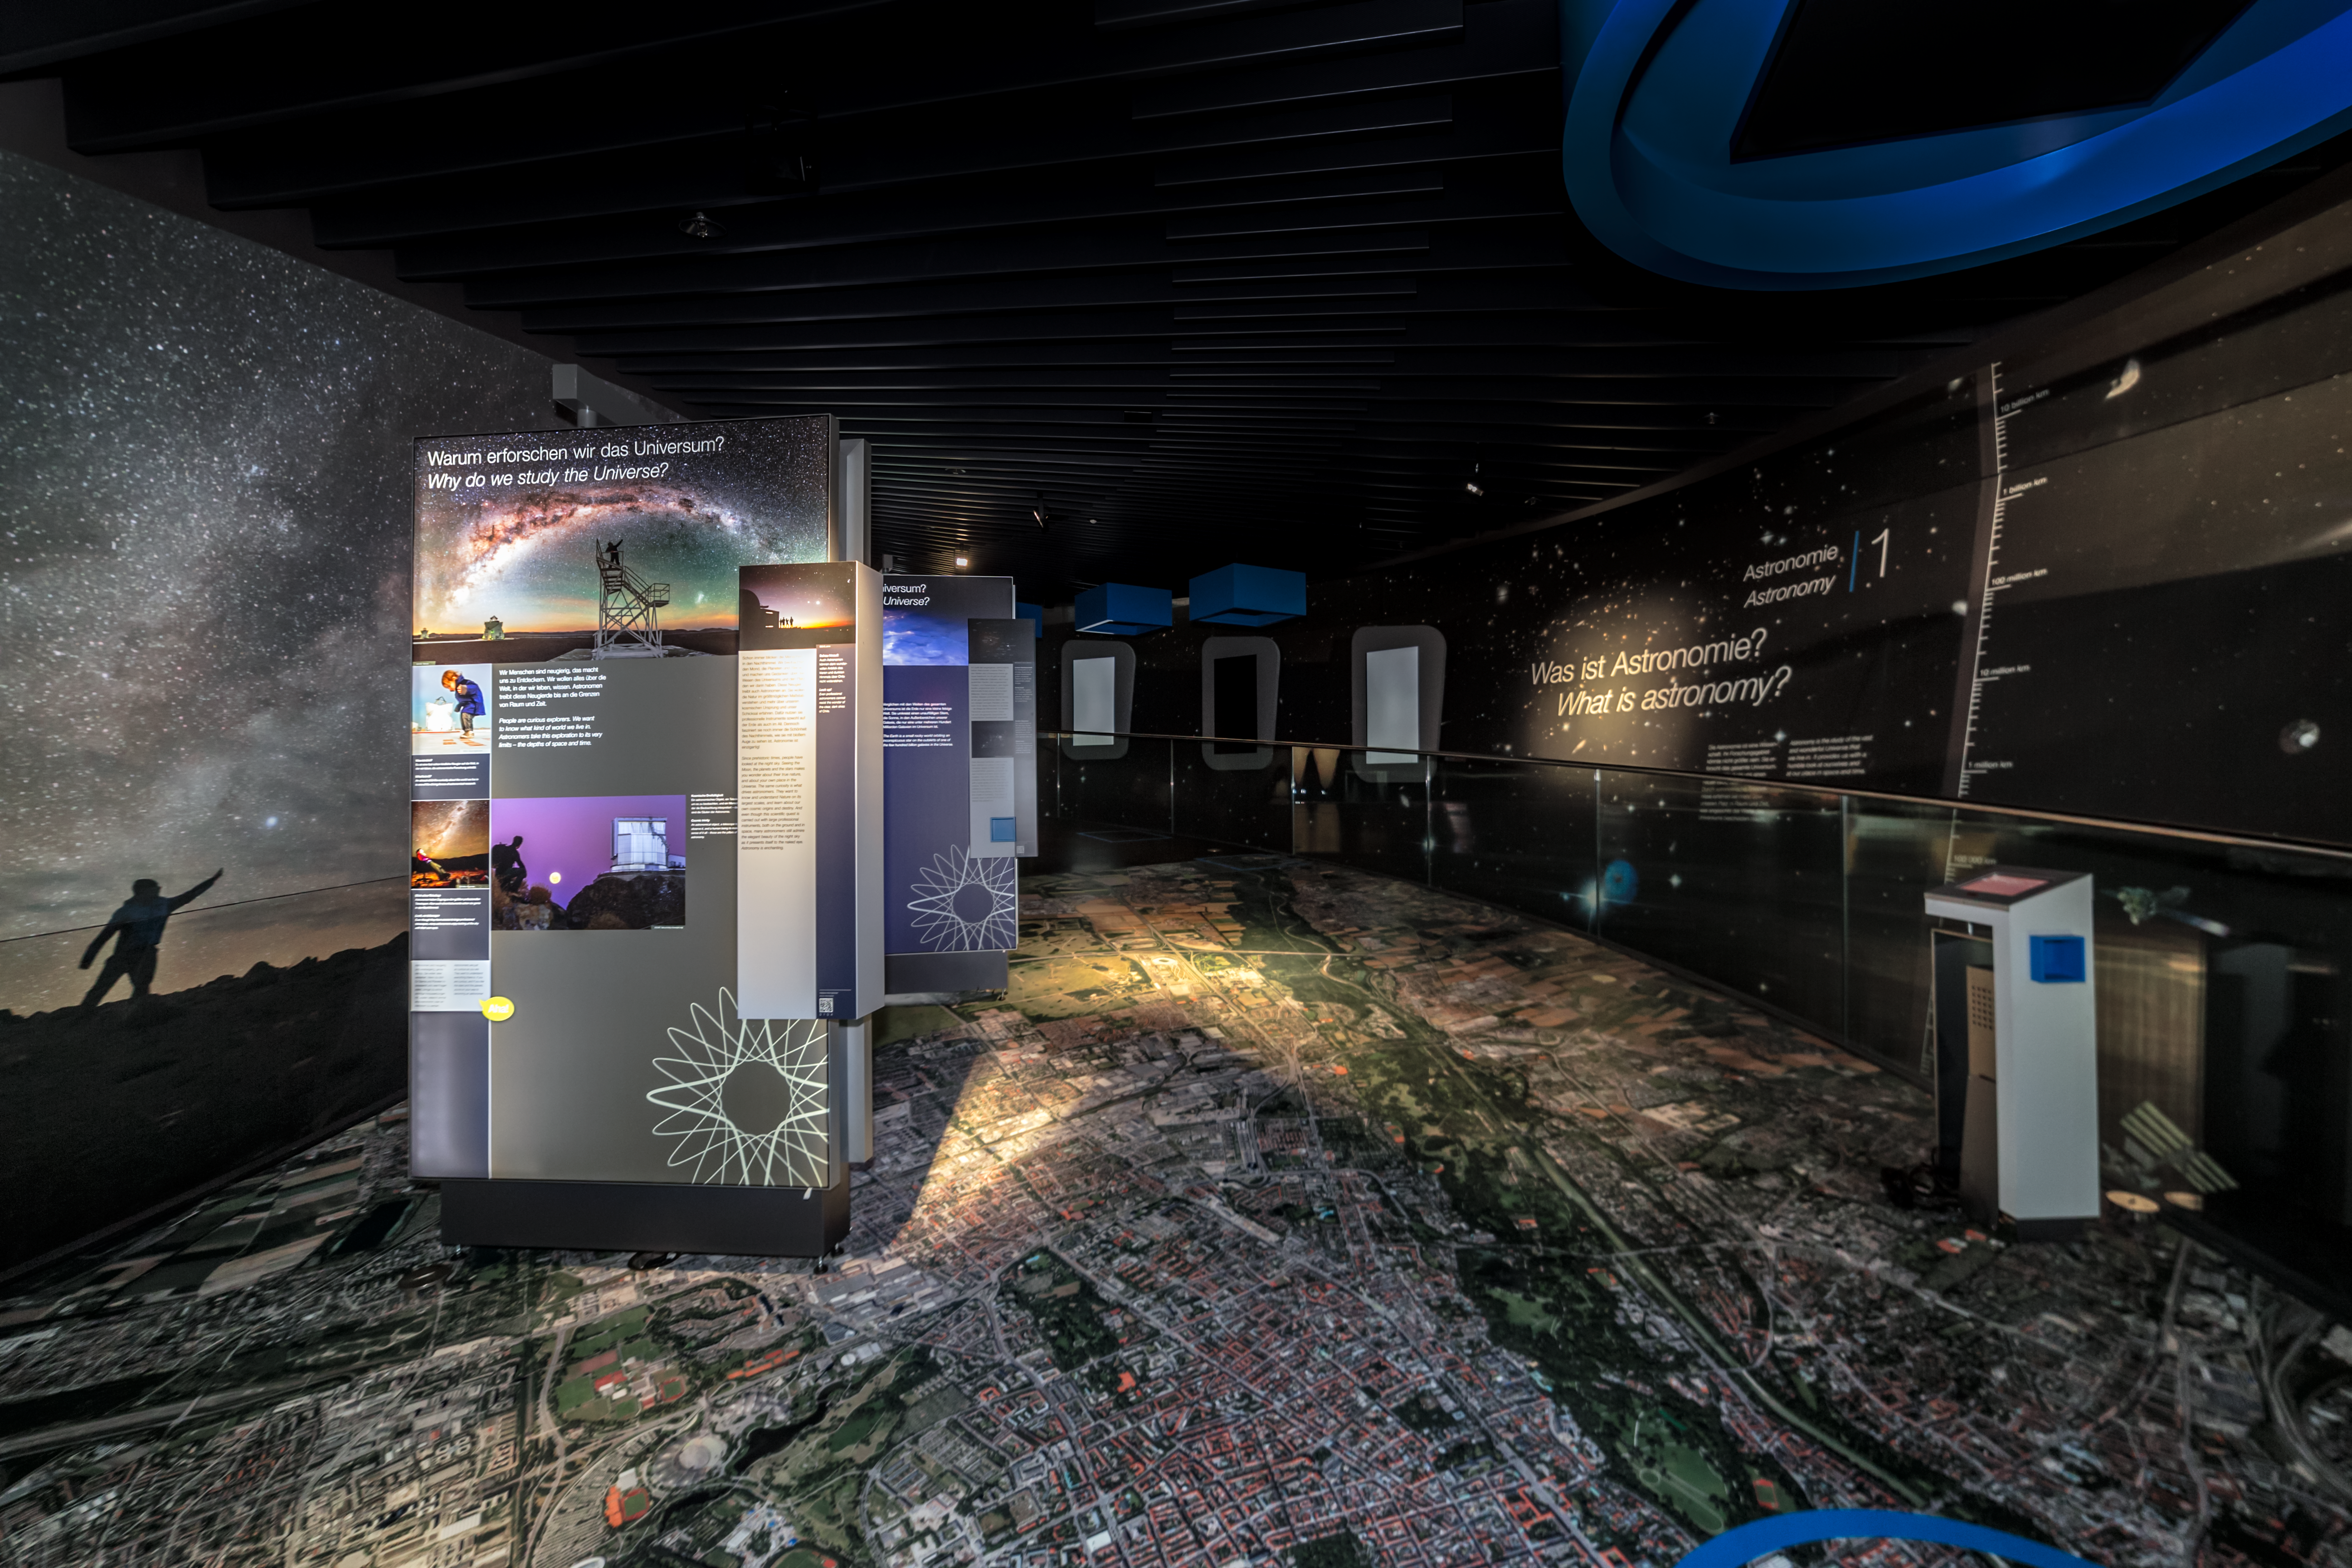

The beginning of a journey across the Universe

The very first panel of the exhibition The Living Universe in the ESO Supernova Planetarium & Visitor Centre, explains why we study the Universe. From here, visitors will be taken on a journey all the way across the Universe, learning about stars, galaxies, black holes, exoplanets and much more.

Credit: ESO/P. Horálek